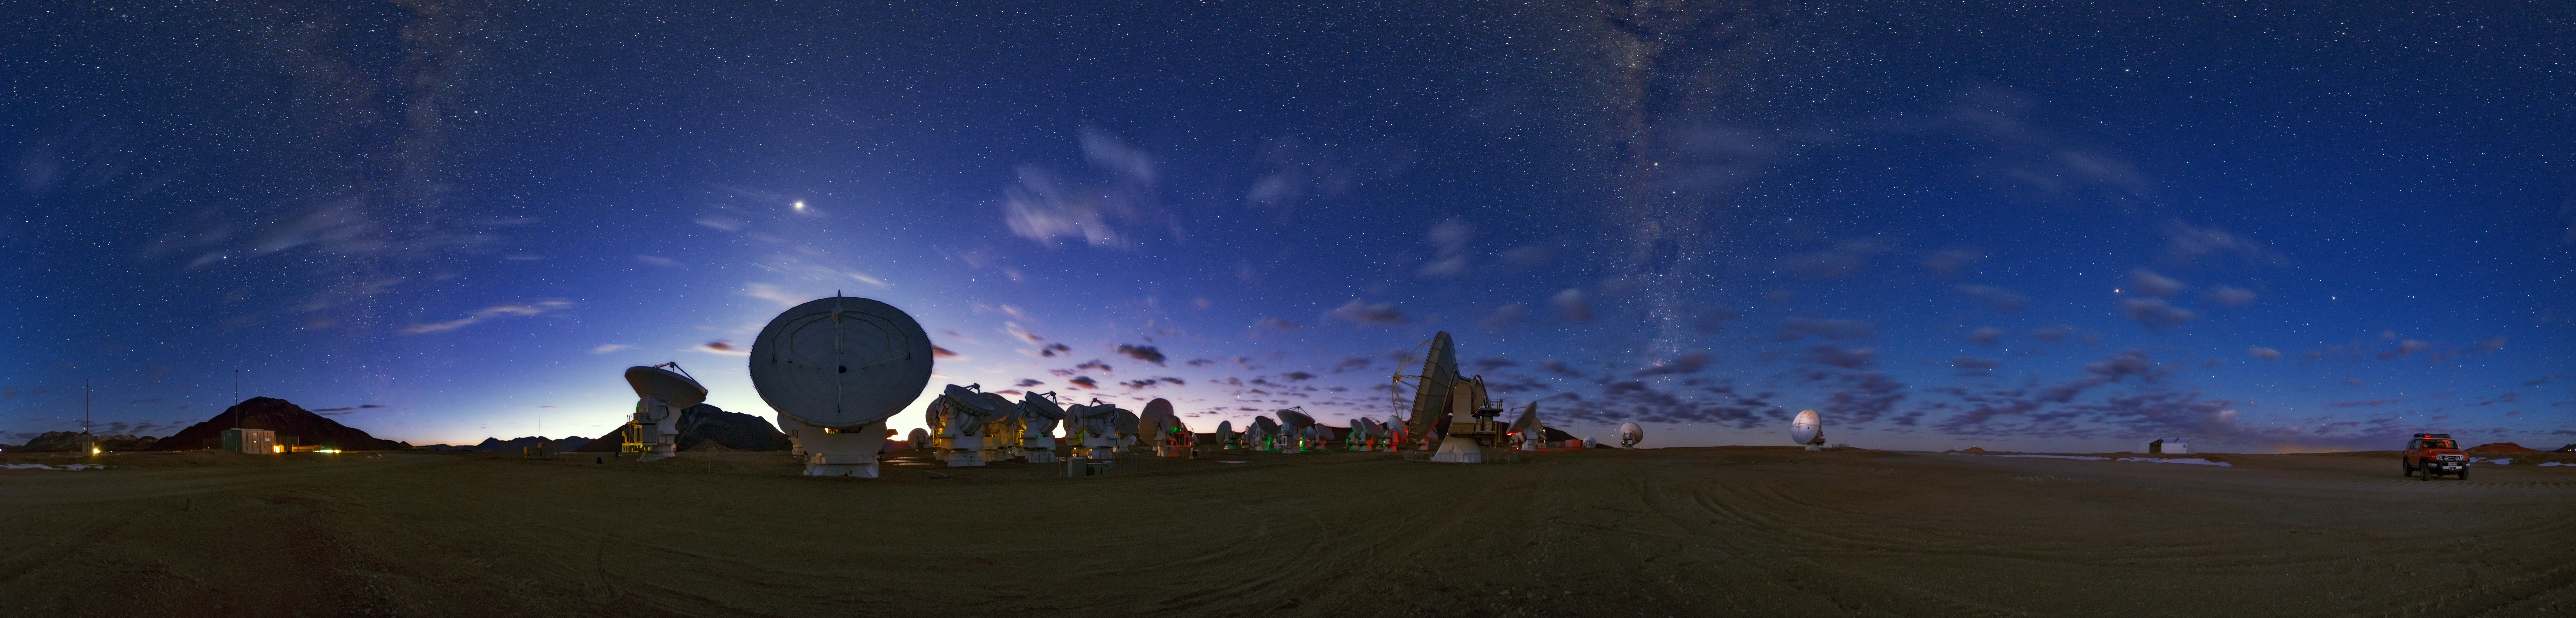

A 360 degree panorama of ALMA

A 360 degree panorama of ALMA, high on the Chajnantor plateau, 5000 meters altitude in northern Chile. Taken during the ESO Ultra HD Expedition.

Credit: B. Tafreshi (ESO)